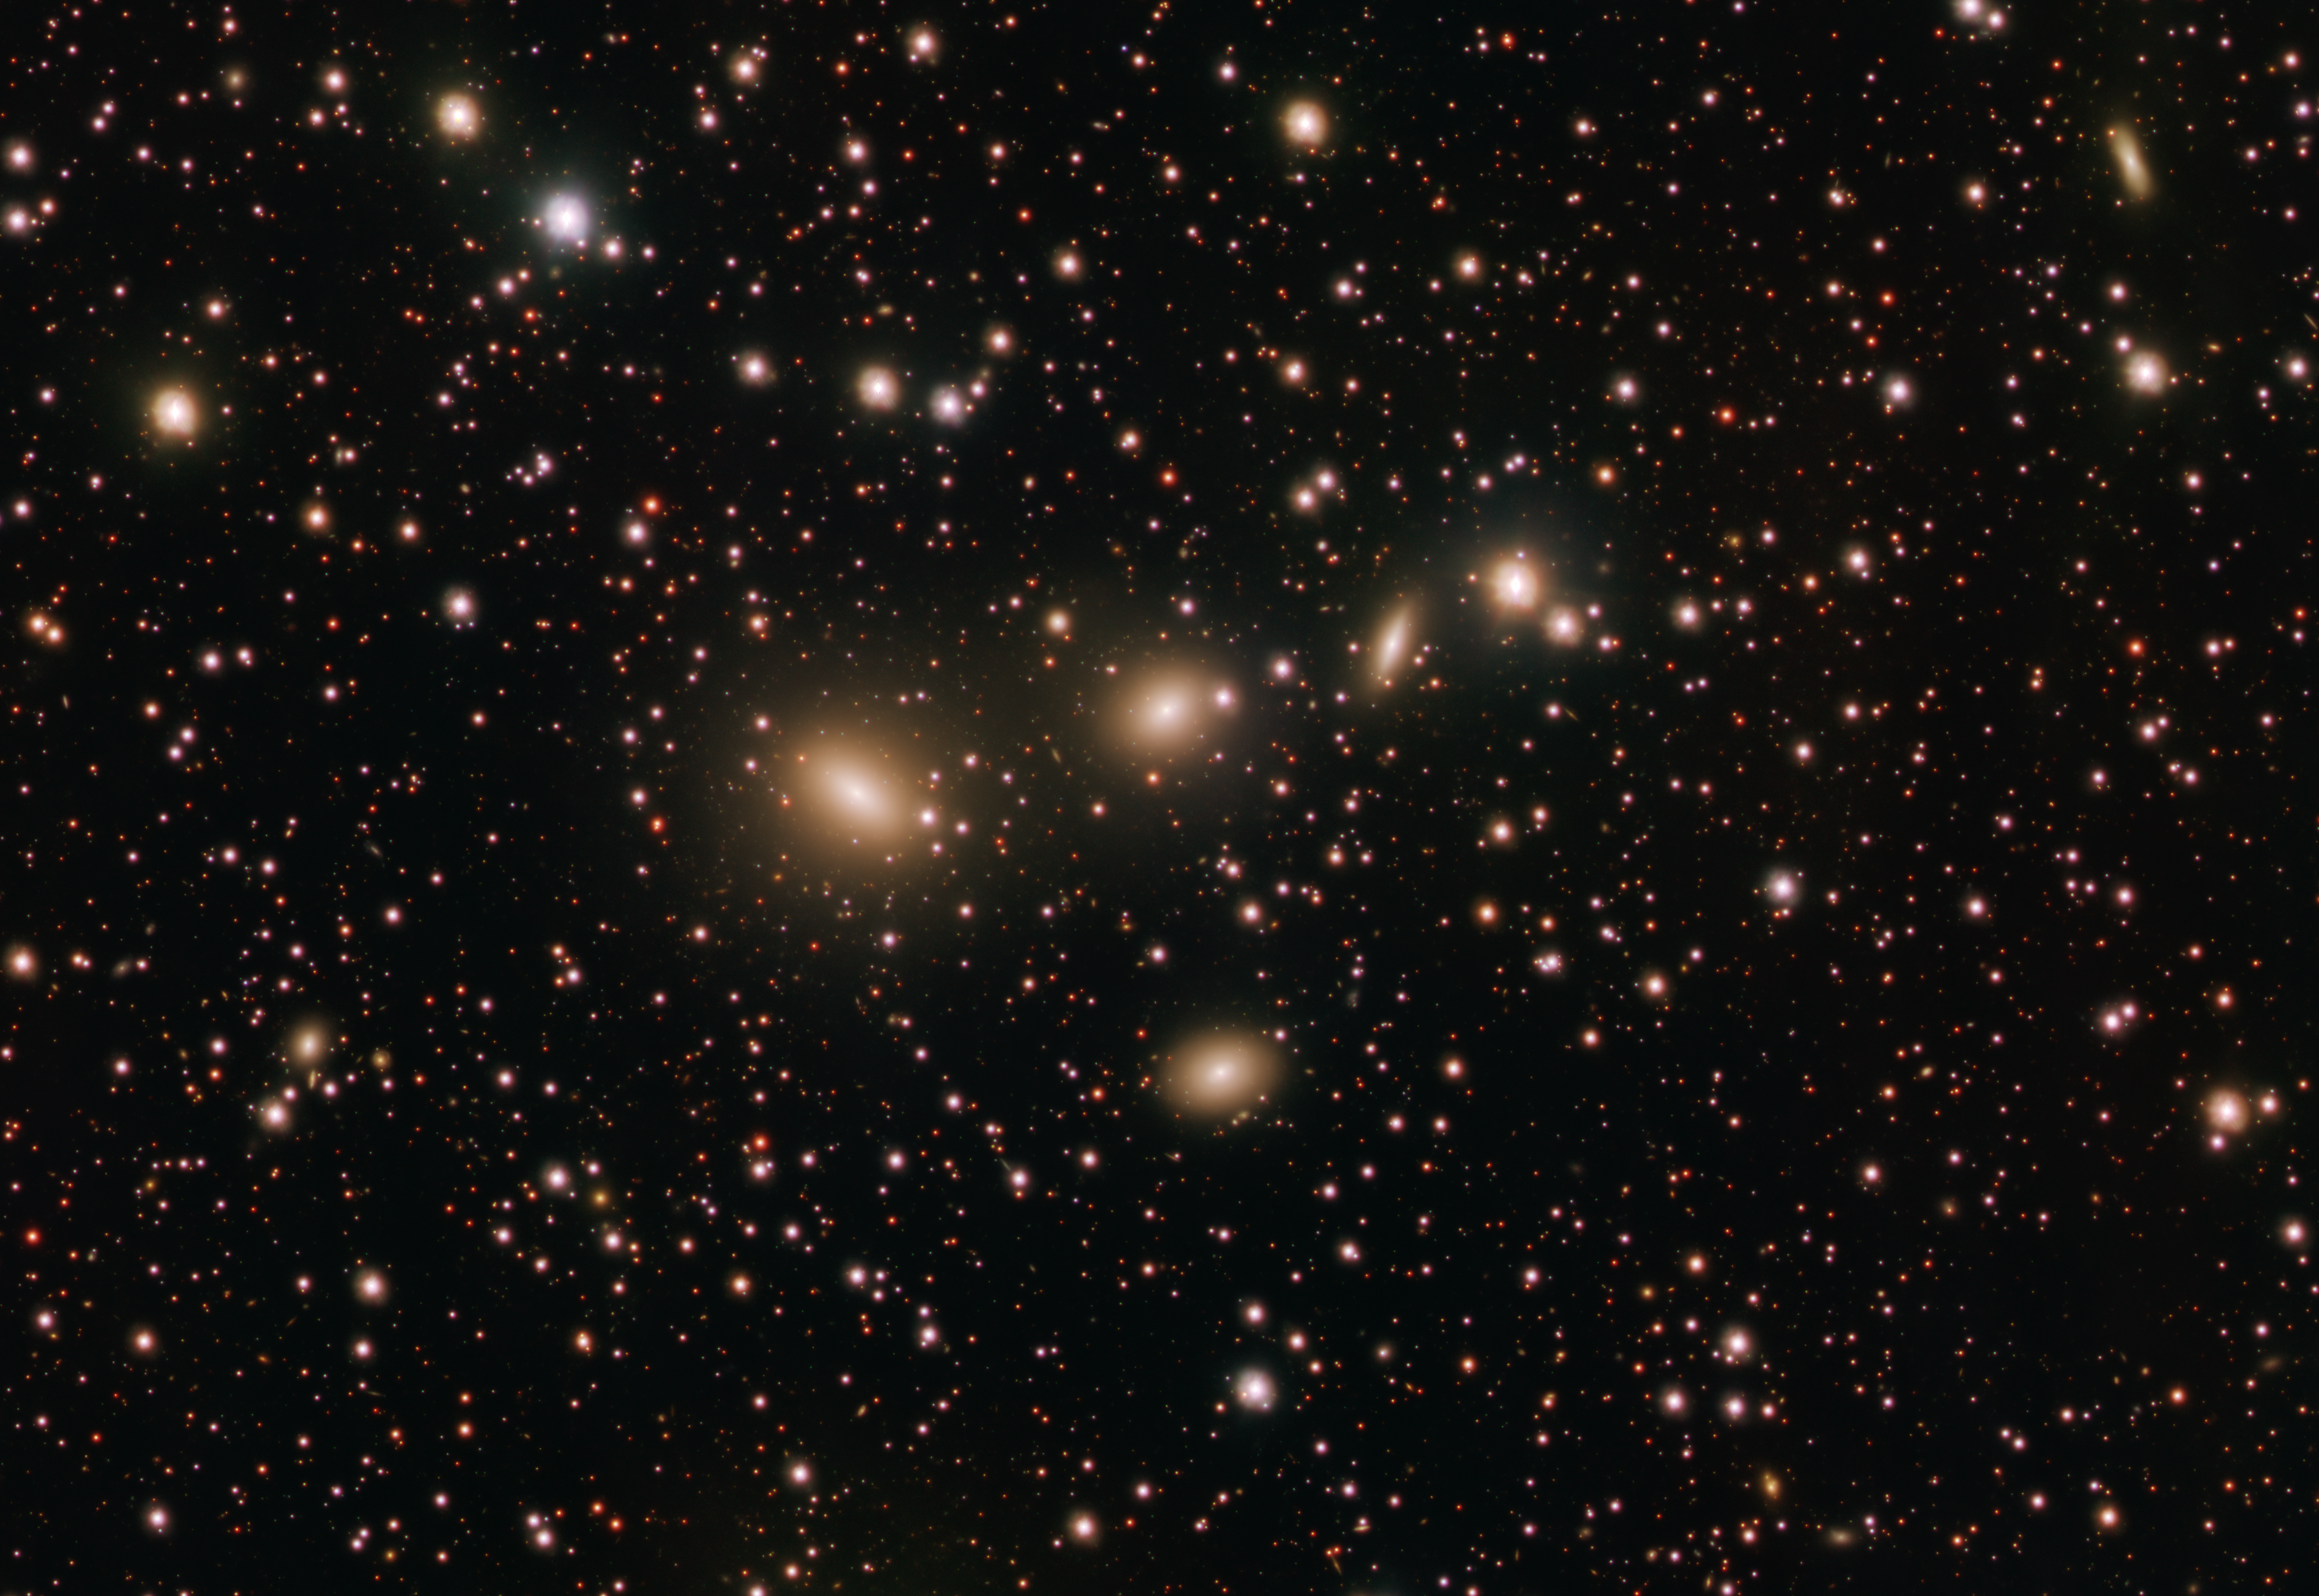

A cosmic quartet

Space can be a lonely place. But not so for this quartet of galaxies making up HCG 86 and observed here with ESO’s VLT Survey Telescope (VST). The four galaxies located approximately 270 million light years from Earth in the Sagittarius constellation, are seen from Earth as arranged in triangular shape, with three of them on a straight line and one underneath; the bright objects to the right of the elongated galaxy are not part of the quartet.

HCG stands for Hickson Compact Group, and is used to describe groups of four to ten galaxies where members are physically very close to each other. Because of their compactness, such groups are ideal environments to study galactic interactions, which can sometimes lead to galaxies merging with each other.

This image of HCG 86 was taken by a team of astronomers led by Rossella Ragusa of the Istituto Nazionale di Astrofisica in Italy as part of the VST Early-type Galaxy Survey (VEGAS) programme. “With VST we are able to investigate very faint structures in the galaxies' outskirts, which are the relics of past gravitational interactions and merging events,” says Ragusa. In particular, by mapping the light distribution in and around the group’s galaxies in this study, the team concluded that these faint structures are the leftovers of satellite galaxies gobbled by the group approximately seven billion years ago.

Located at ESO’s Paranal Observatory in Chile, the VST is one of the world’s largest survey telescopes, devoted to mapping the sky in visible light wavelengths. 2021 marks the anniversary of its first decade of operation, a period during which it has helped to search for planets outside the Solar System and probe the structure of our galaxy and the wider Universe.

Credit: ESO/Ragusa, Spavone et al.